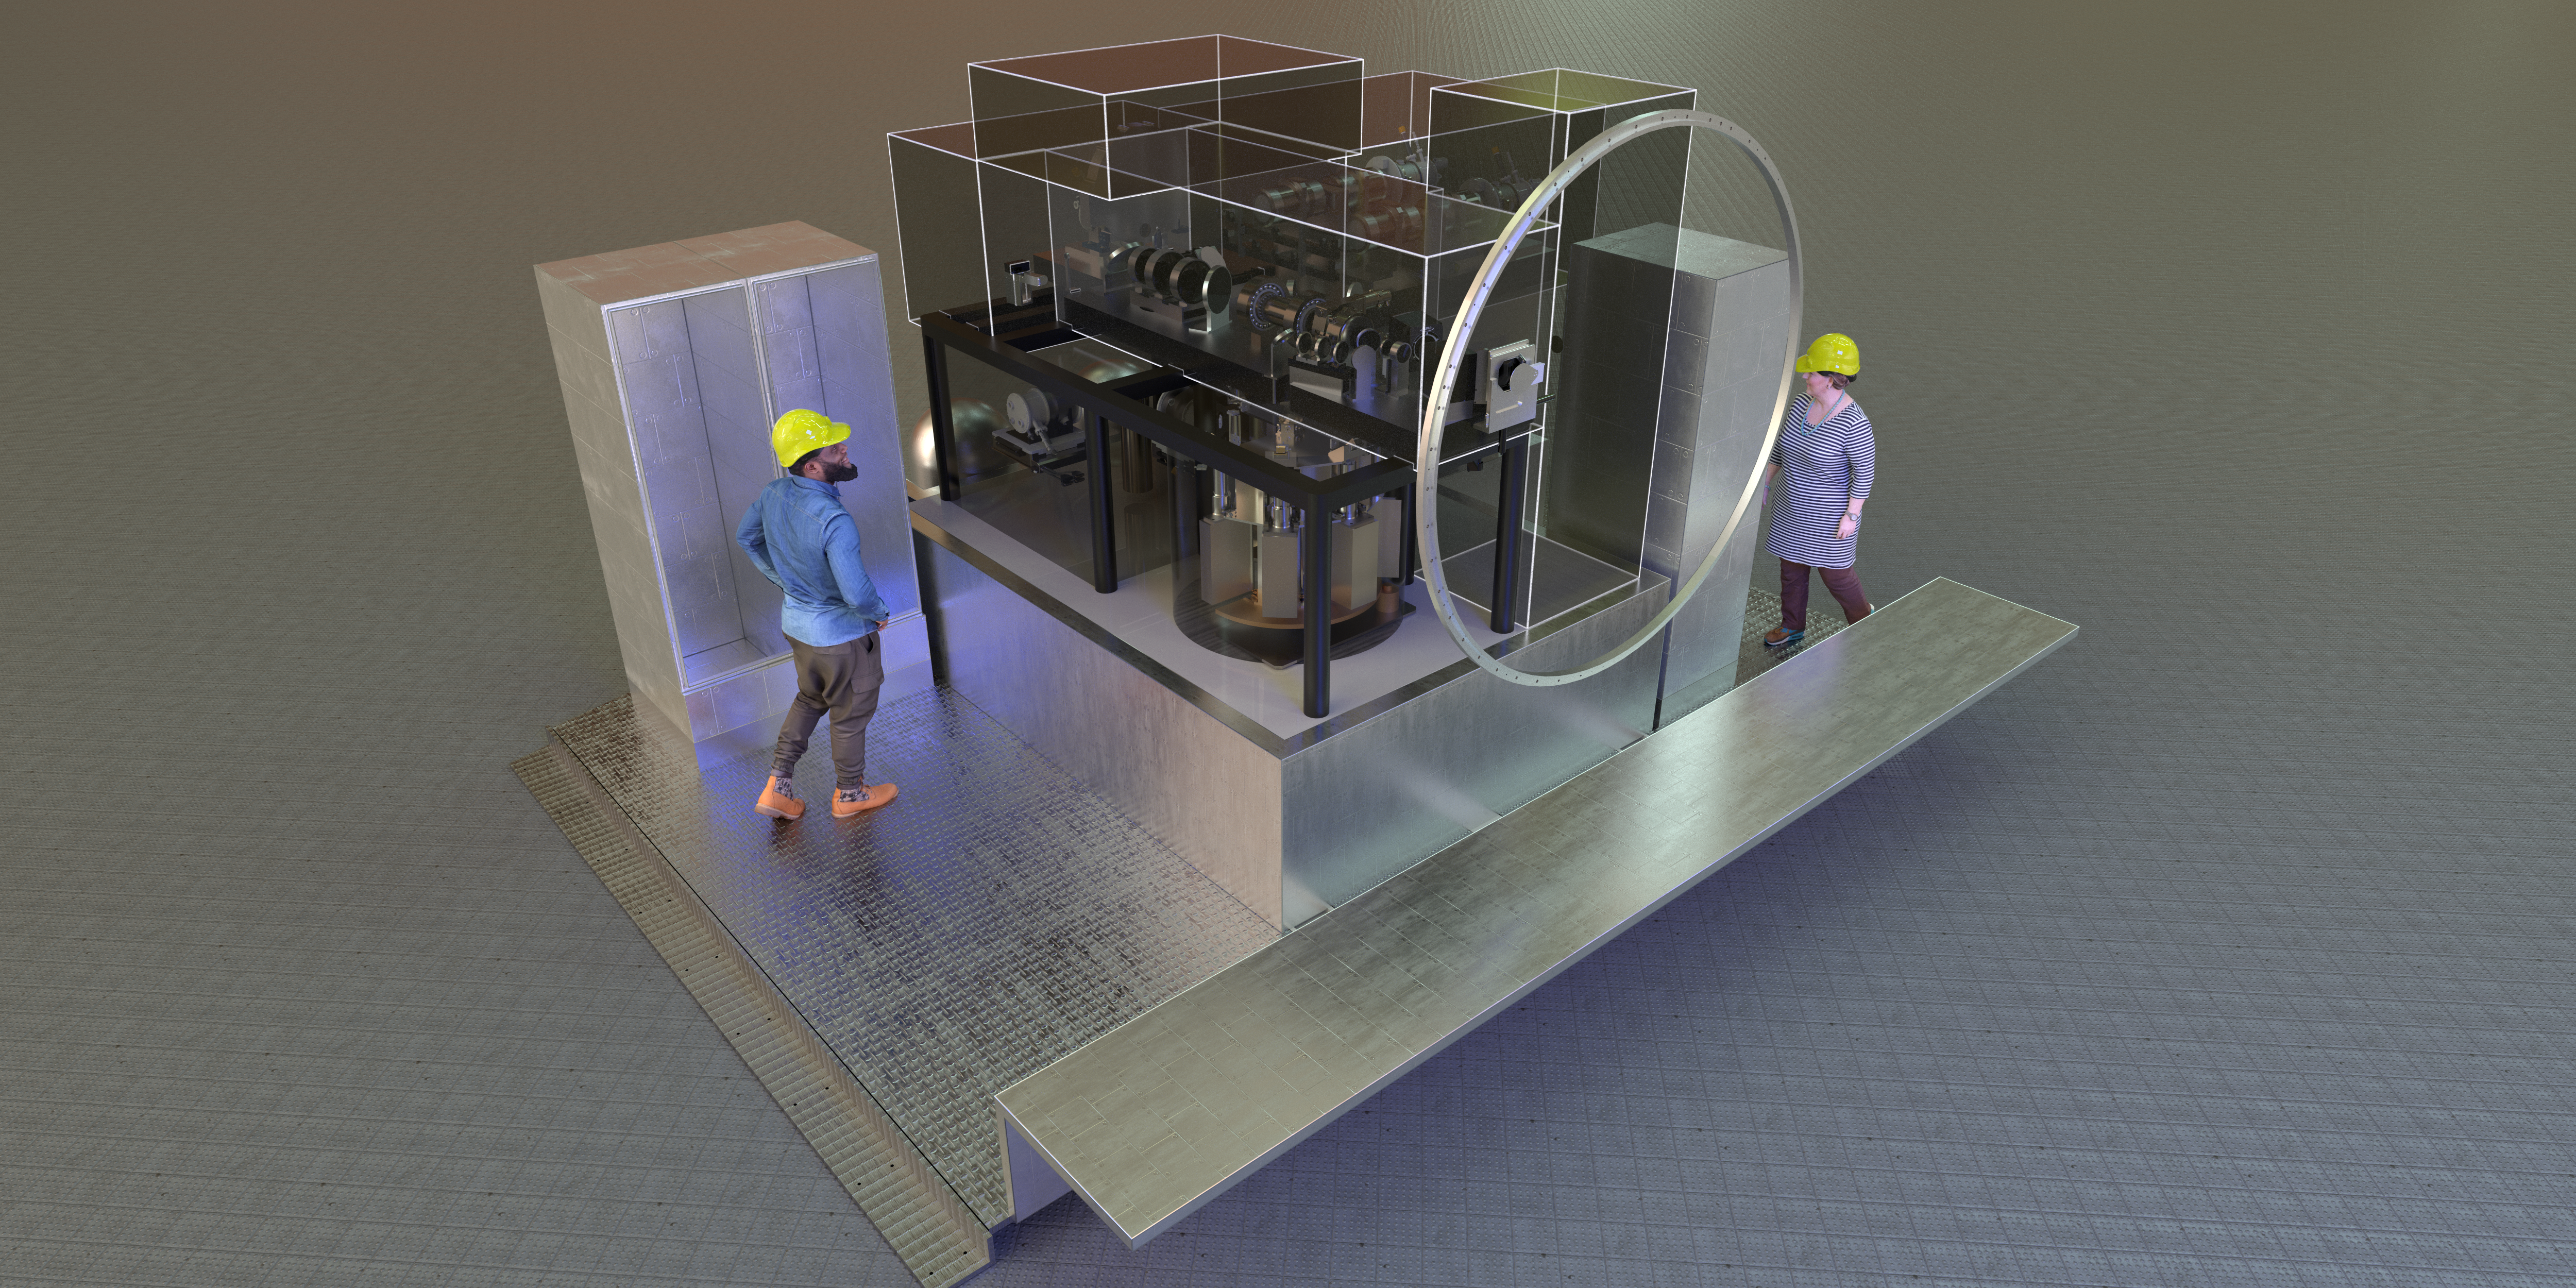

Rendering of the MAVIS instrument

This computer model shows how MAVIS will look on the instrument platform of VLT Unit Telescope 4 (Yepun) at ESO’s Paranal Observatory. The boxes indicate the various submodules of the instrument.

Credit: ESO/MAVIS consortium/L. Calçada